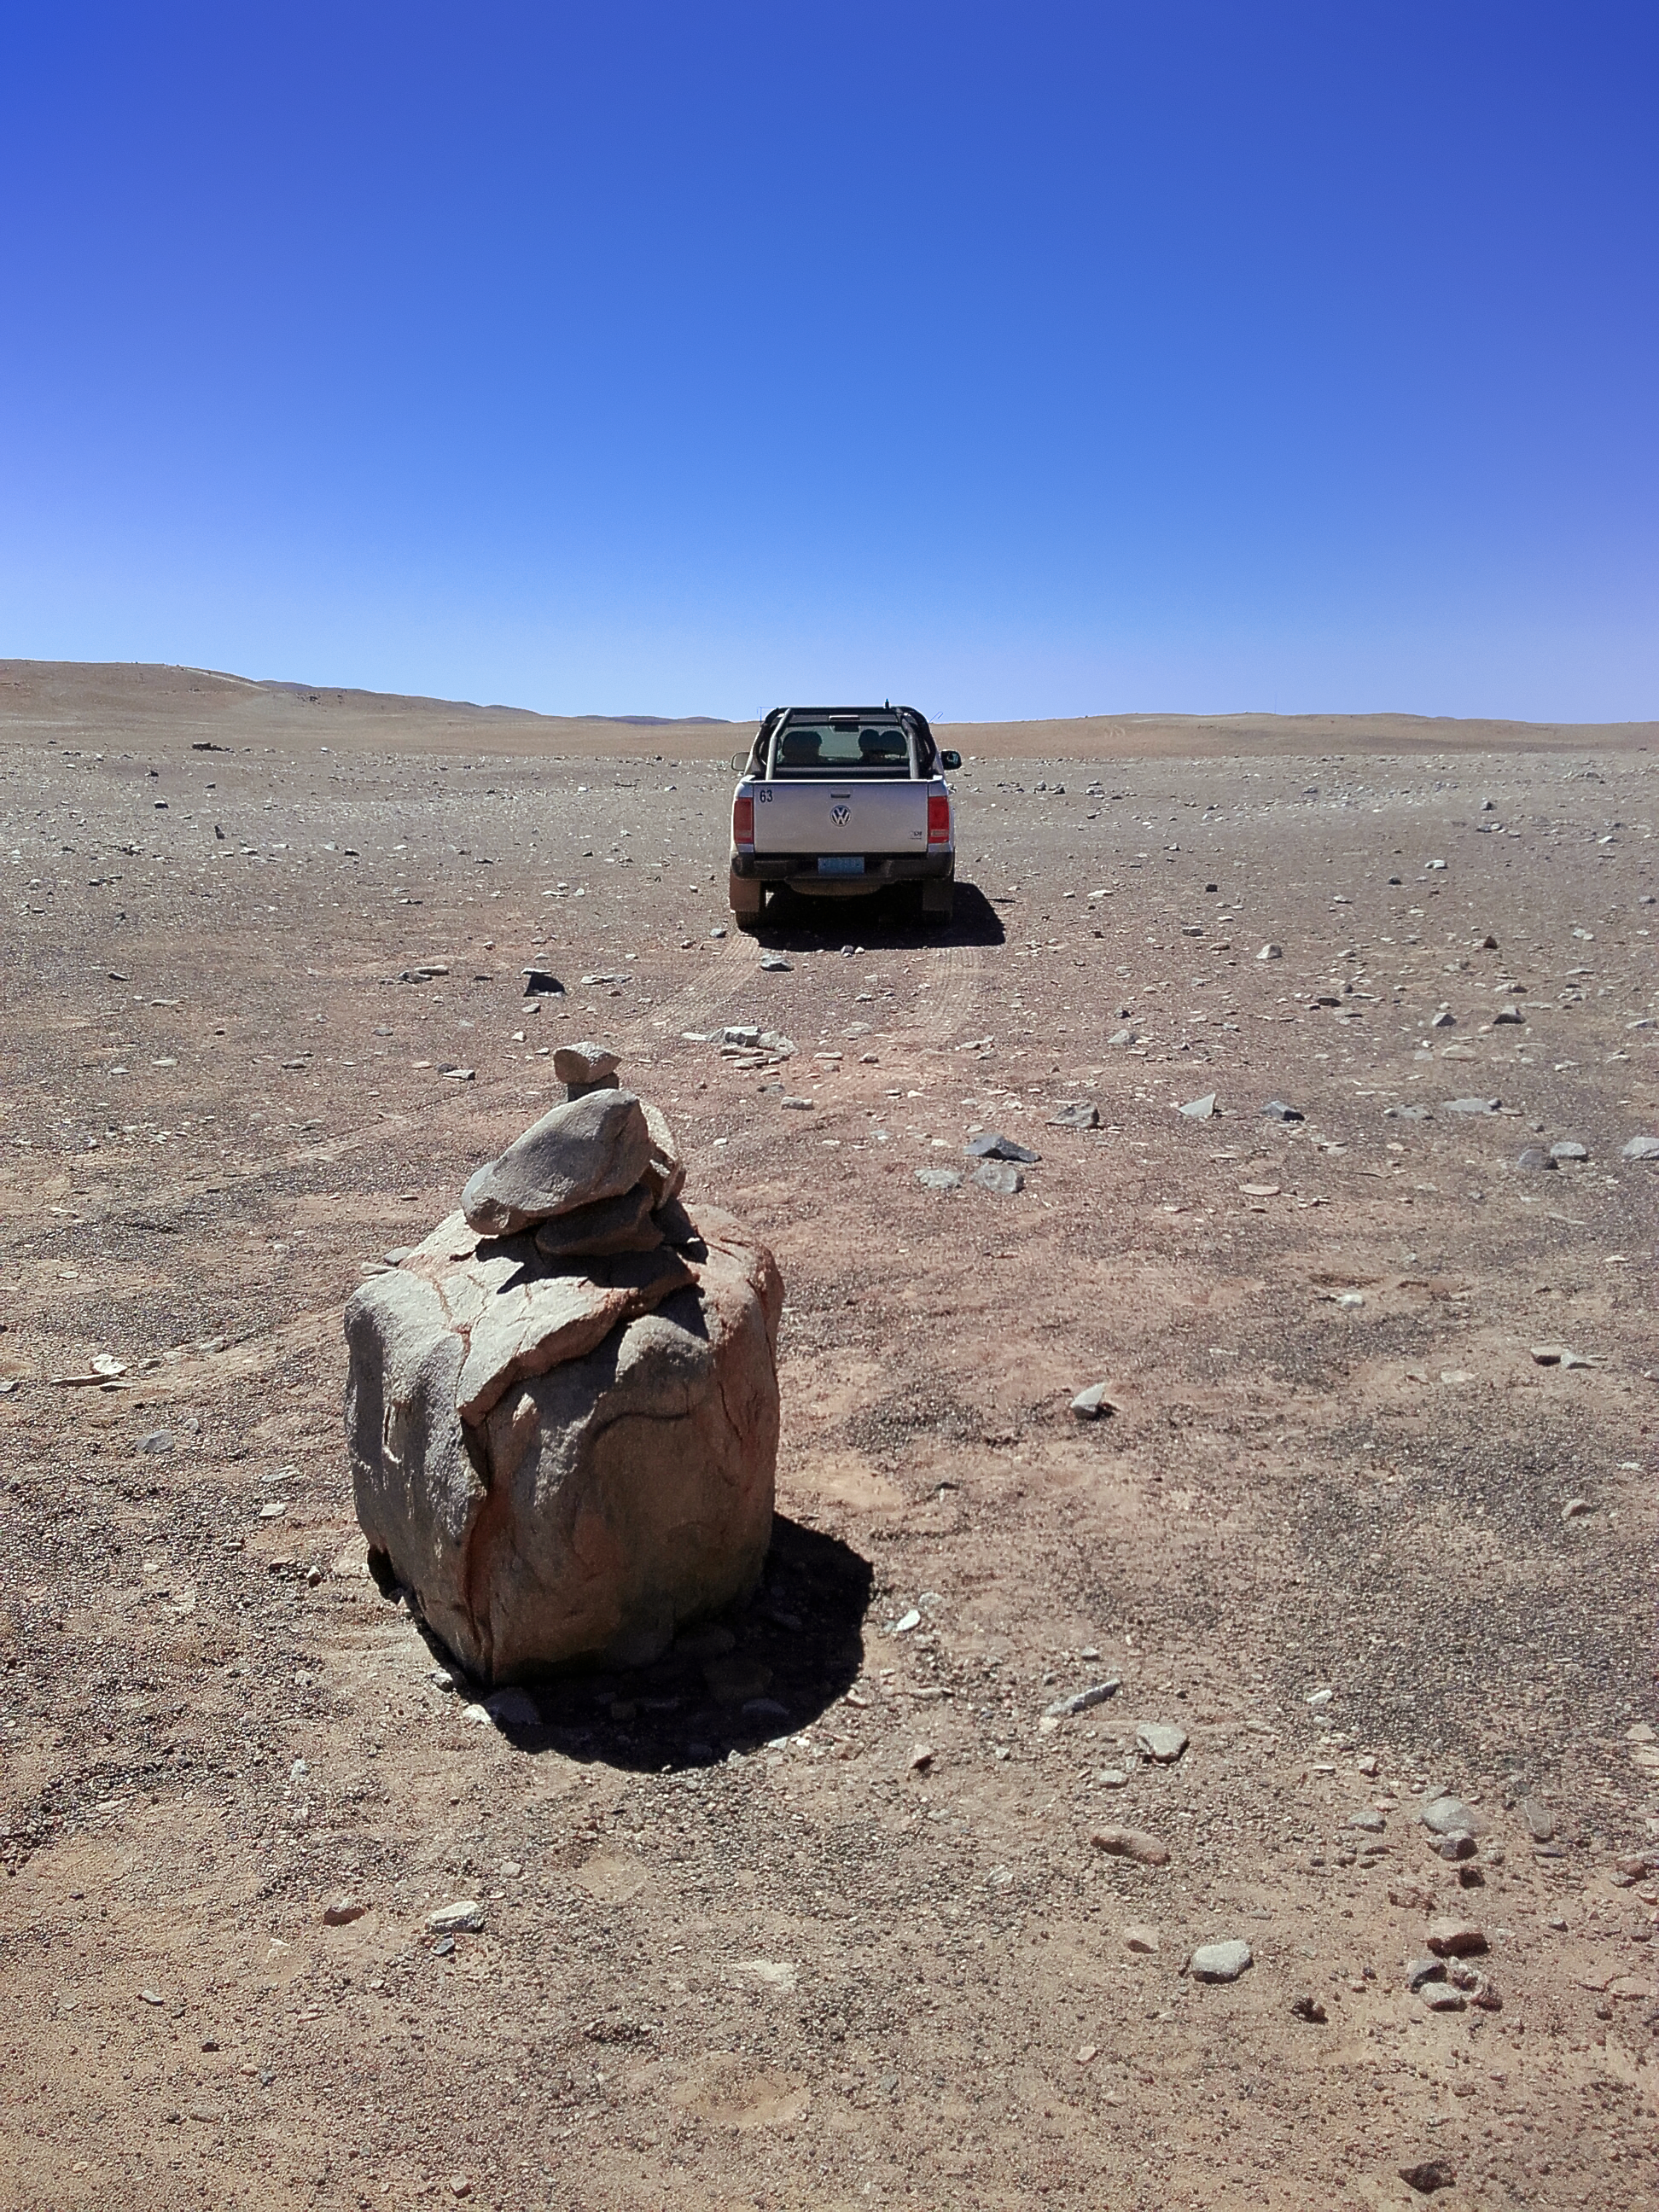

Stone piles mark telescope layout on site

Signs of progress toward construction are beginning to pop up around CTA’s southern hemisphere site at ESO's Paranal Observatory in Chile. Piles of stones serve as makeshift markers for the future homes of CTA telescopes.

Credit: CTAO